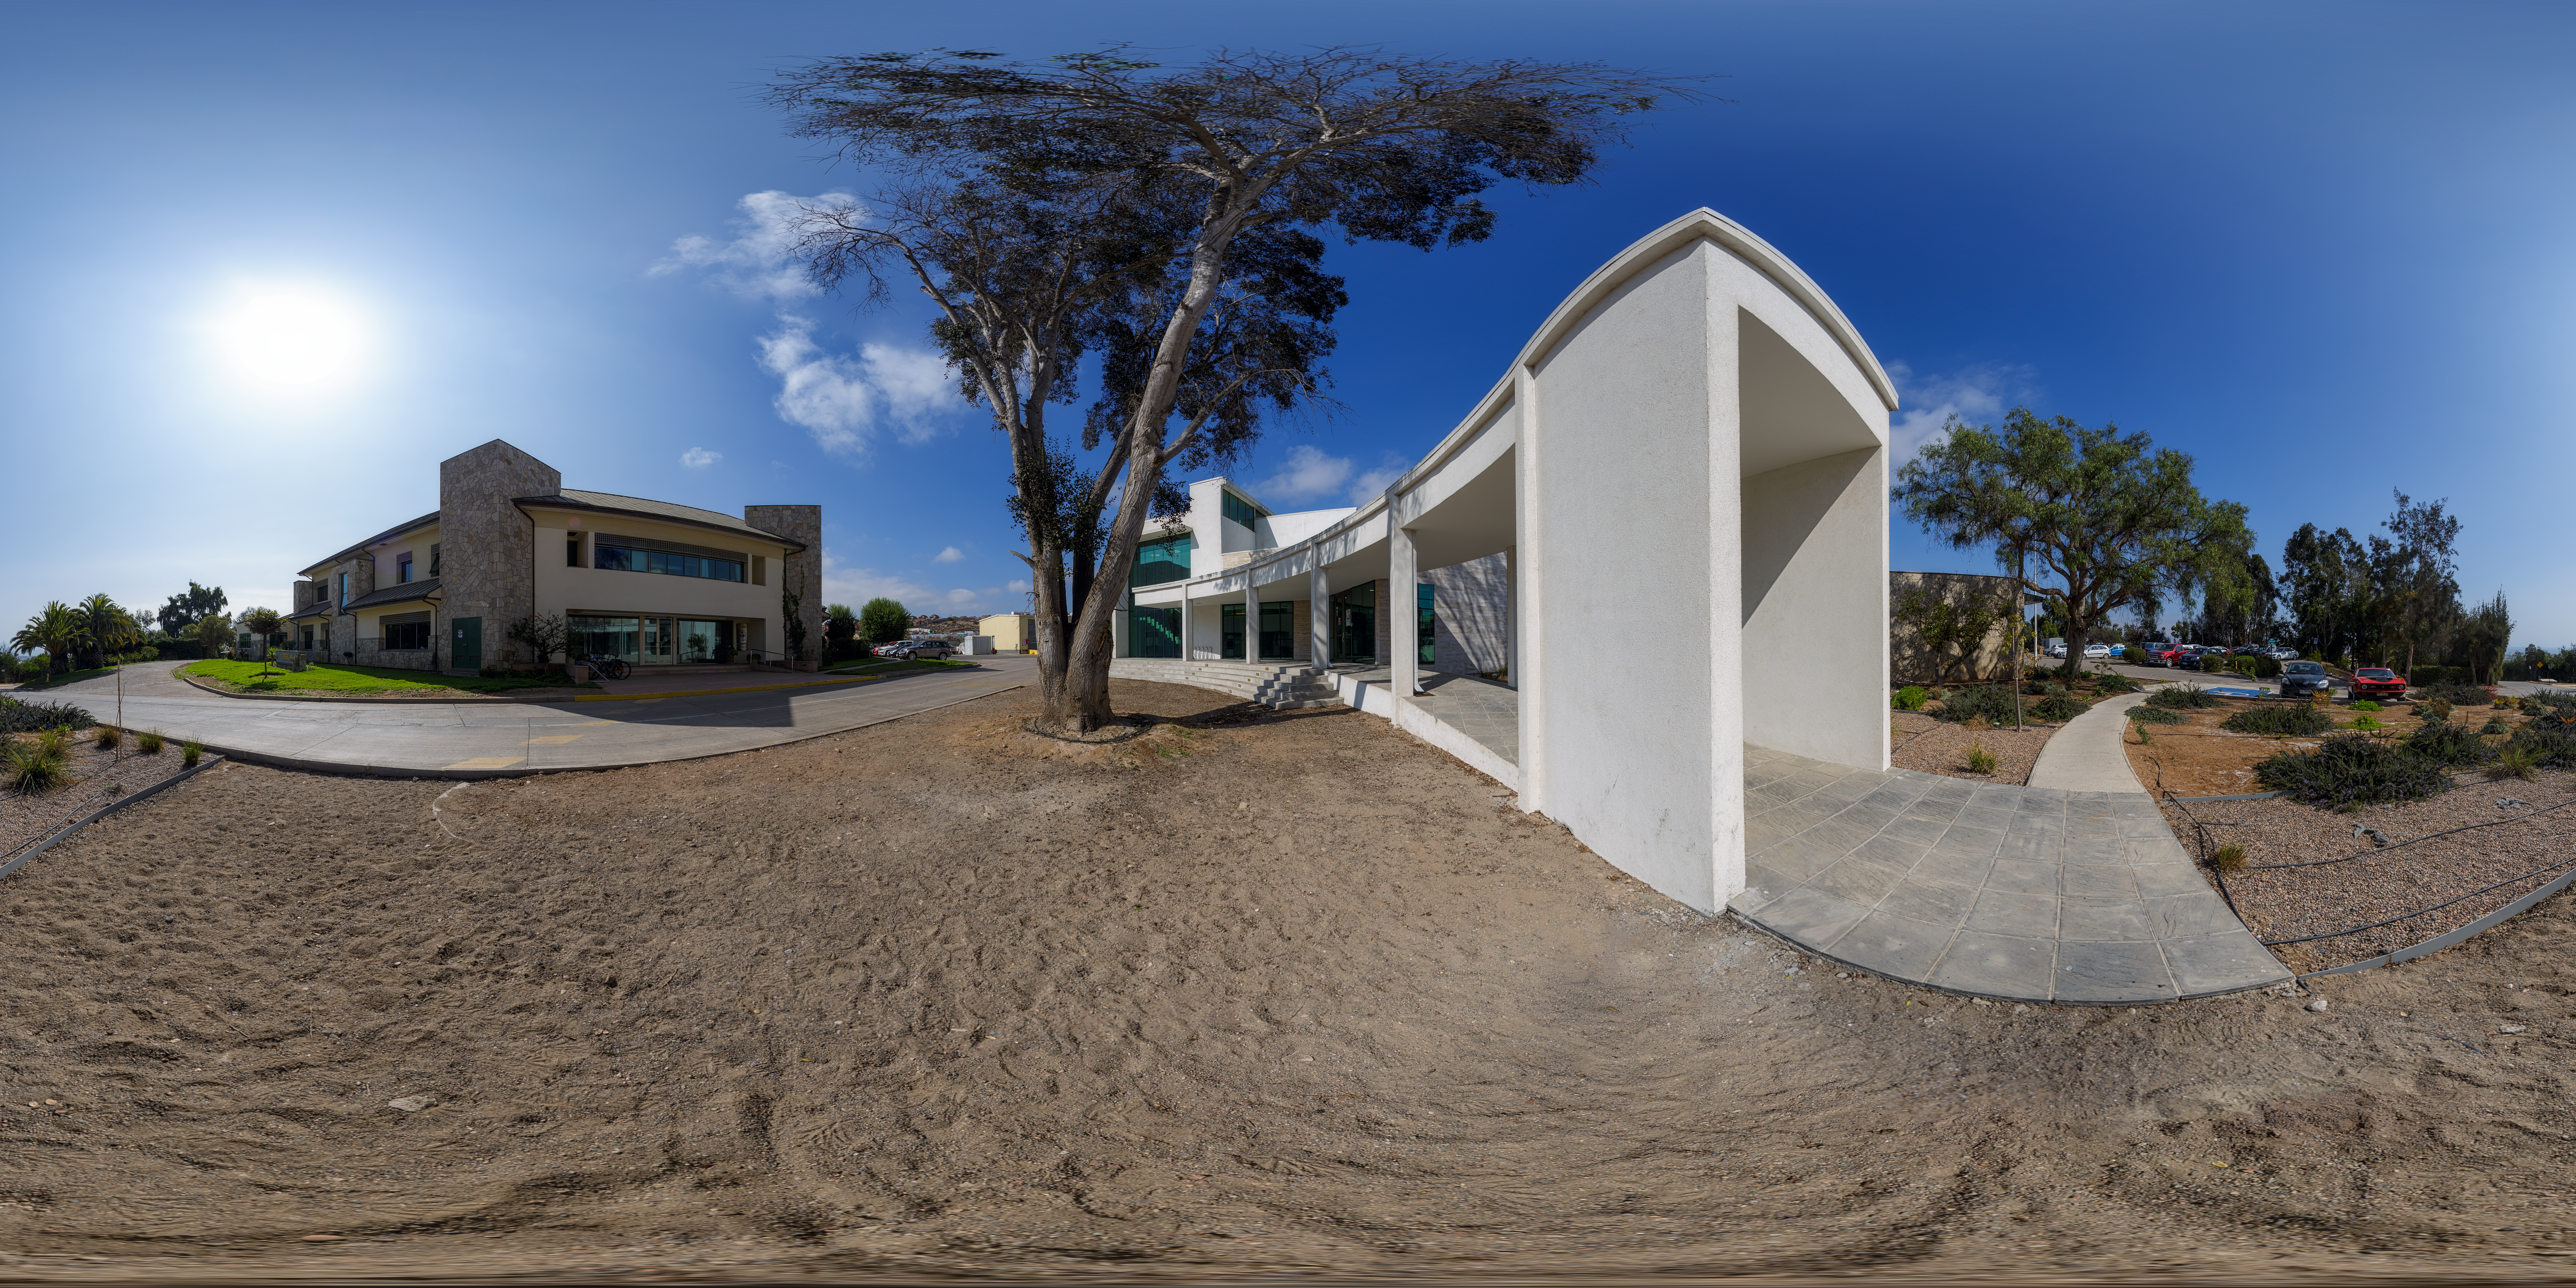

AURA Recinto Panorama

A panoramic view of the AURA Recinto facility, part of the Cerro Tololo Inter-American Observatory, a program of NSF NOIRLab.

Credit: NOIRLab/AURA/NSF/P. Horálek